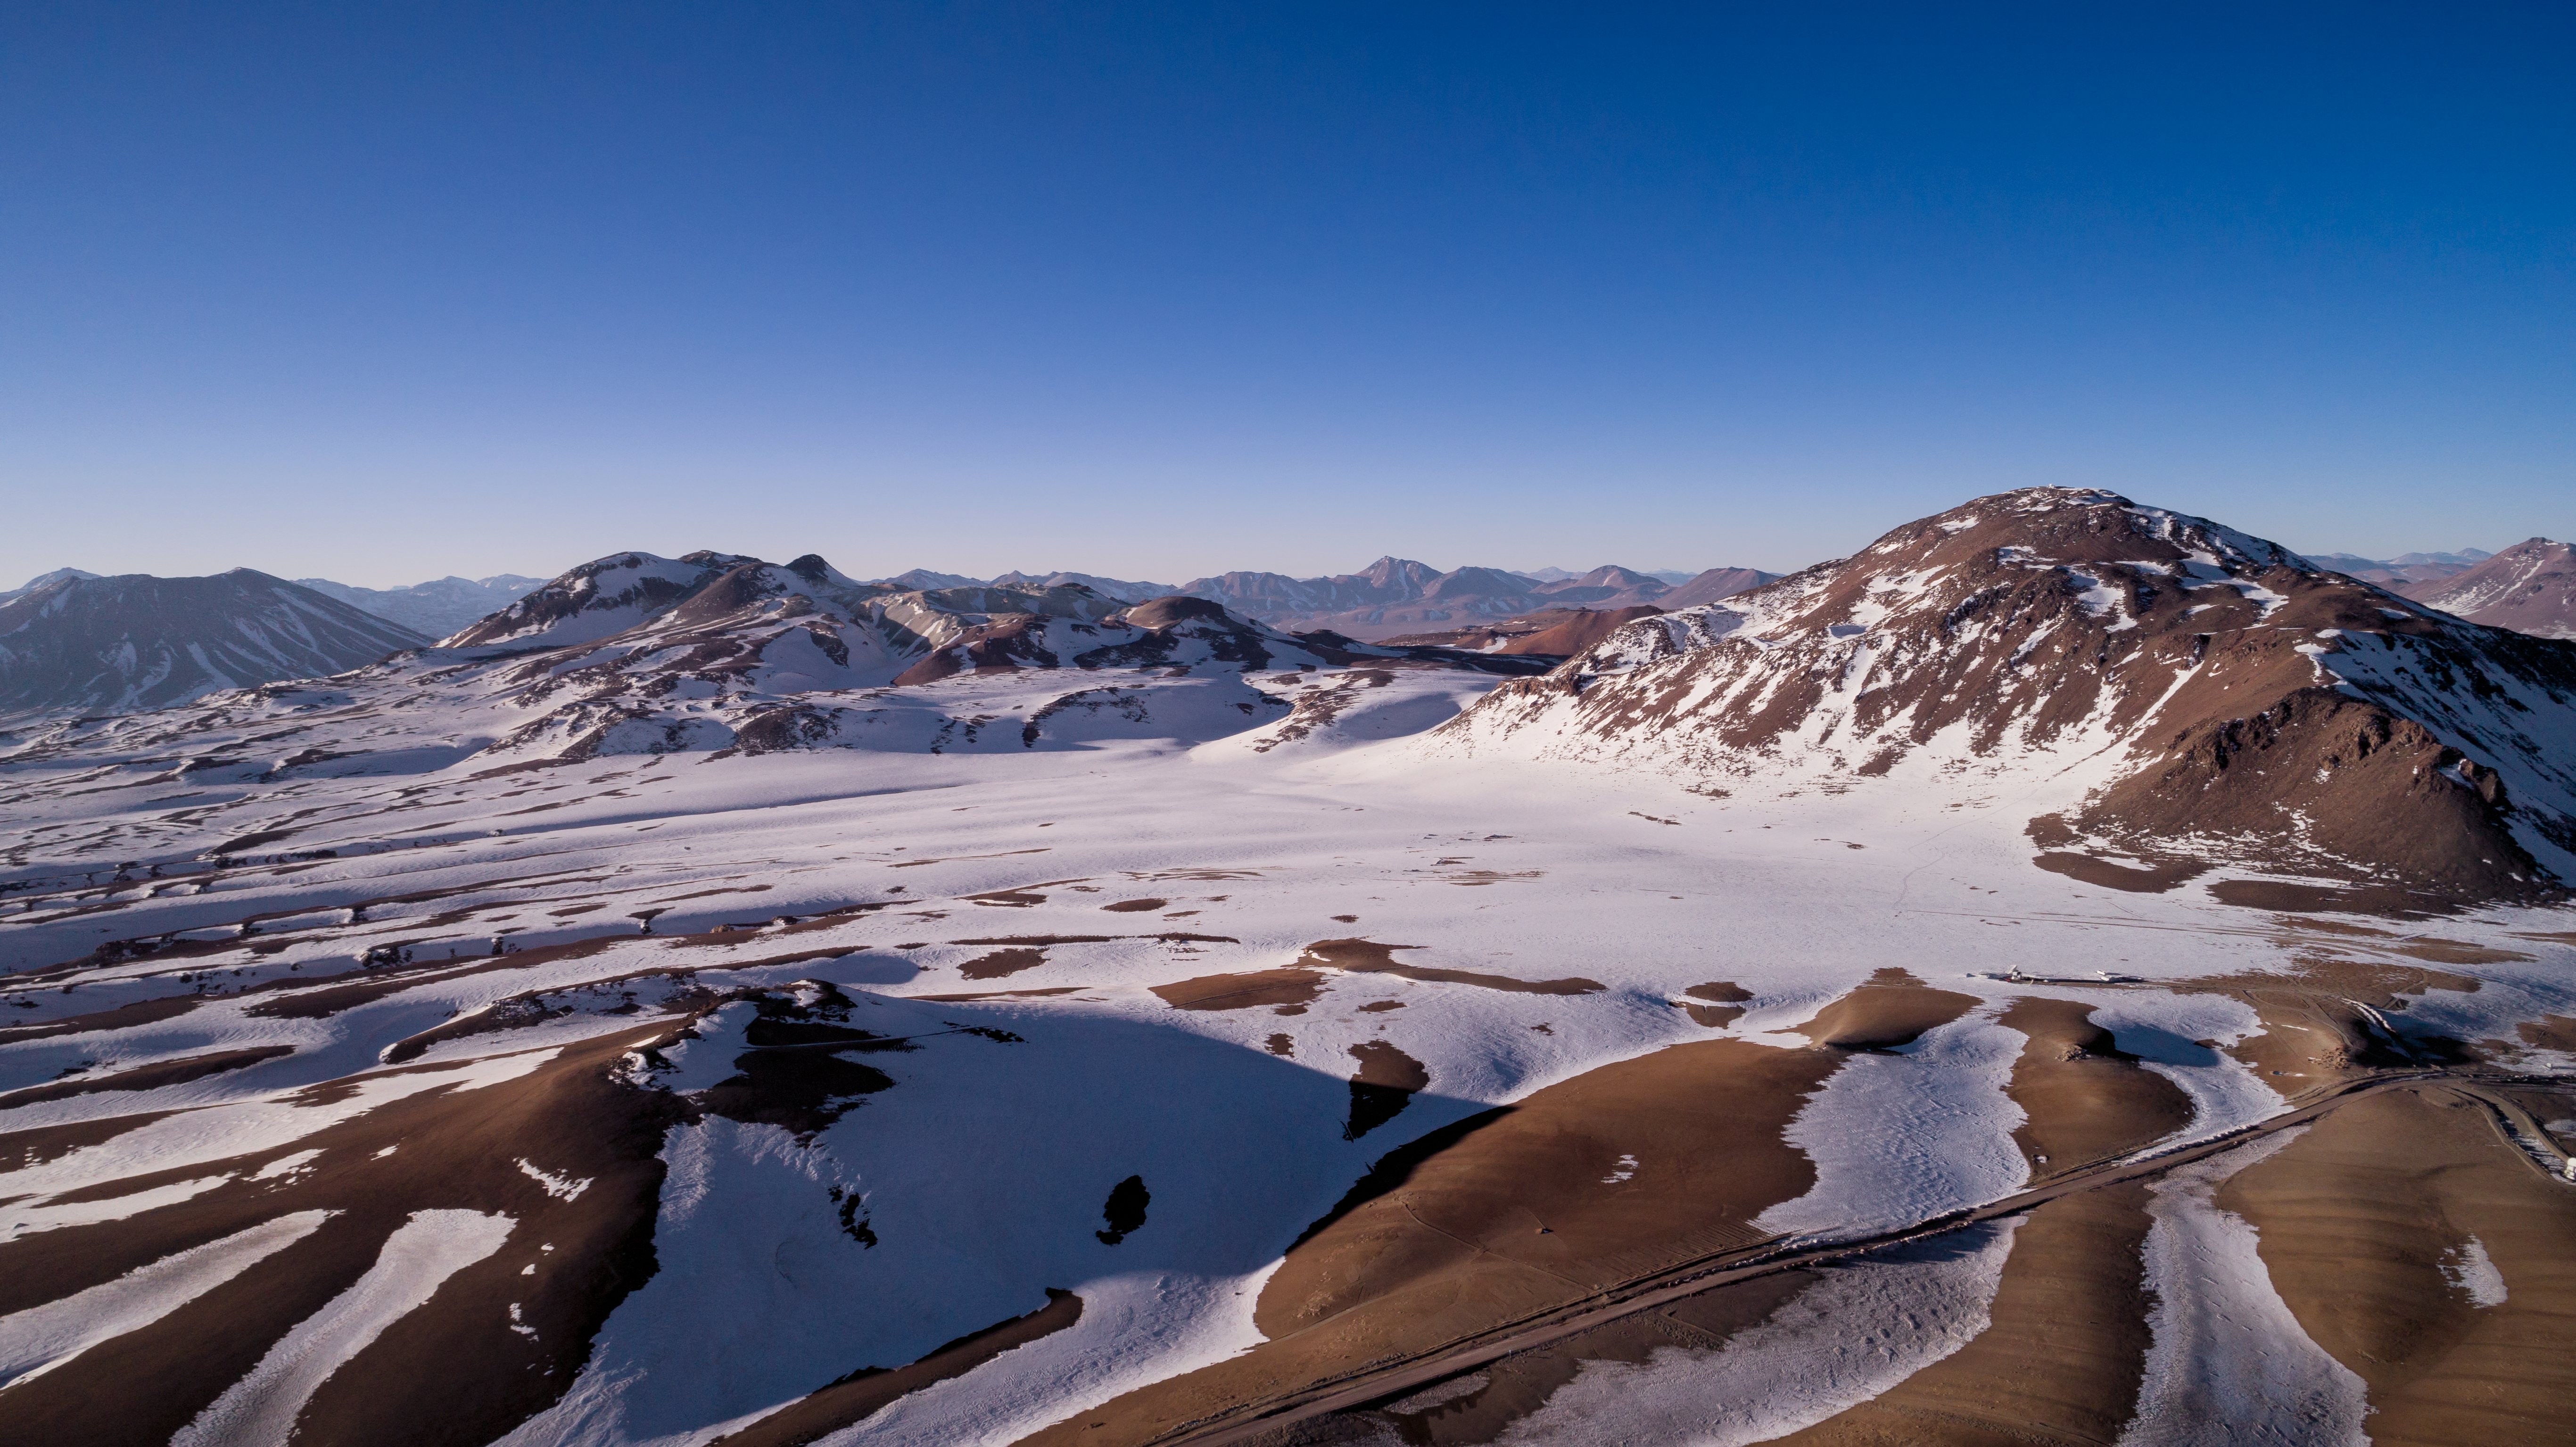

ESO’s submillimetre eye on the sky

The 12-metre dish of the Atacama Pathfinder Experiment (APEX) cuts a lonely figure in this aerial image of the Chajnantor Plateau in northern Chile (right of the centre). The snow visible in the background alludes to the frigid temperatures found at an altitude of over 5000 metres above sea level. This telescope is located in the arid, dry Atacama Desert, which experiences an average rainfall of only 100 millimetres per year.

Since first light in 2004, APEX has contributed much to our understanding of the Universe at submillimetre wavelengths in the areas of star and planet formation, very distant galaxies in the early Universe, and the conditions present in molecular clouds. Among the many astronomical insights APEX has given us, it was the first telescope to detect hydrogen peroxide in space and the first to observe a circumstellar disc around a young massive star.

APEX was created from a modified prototype antenna for ALMA, the Atacama Large Millimeter/submillimeter Array, located only a short distance away. ALMA is the world’s largest ground-based astronomical project currently in operation, and also focuses on star and planet formation both in the local and early Universe.

Credit: ALMA (ESO/NAOJ/NRAO)